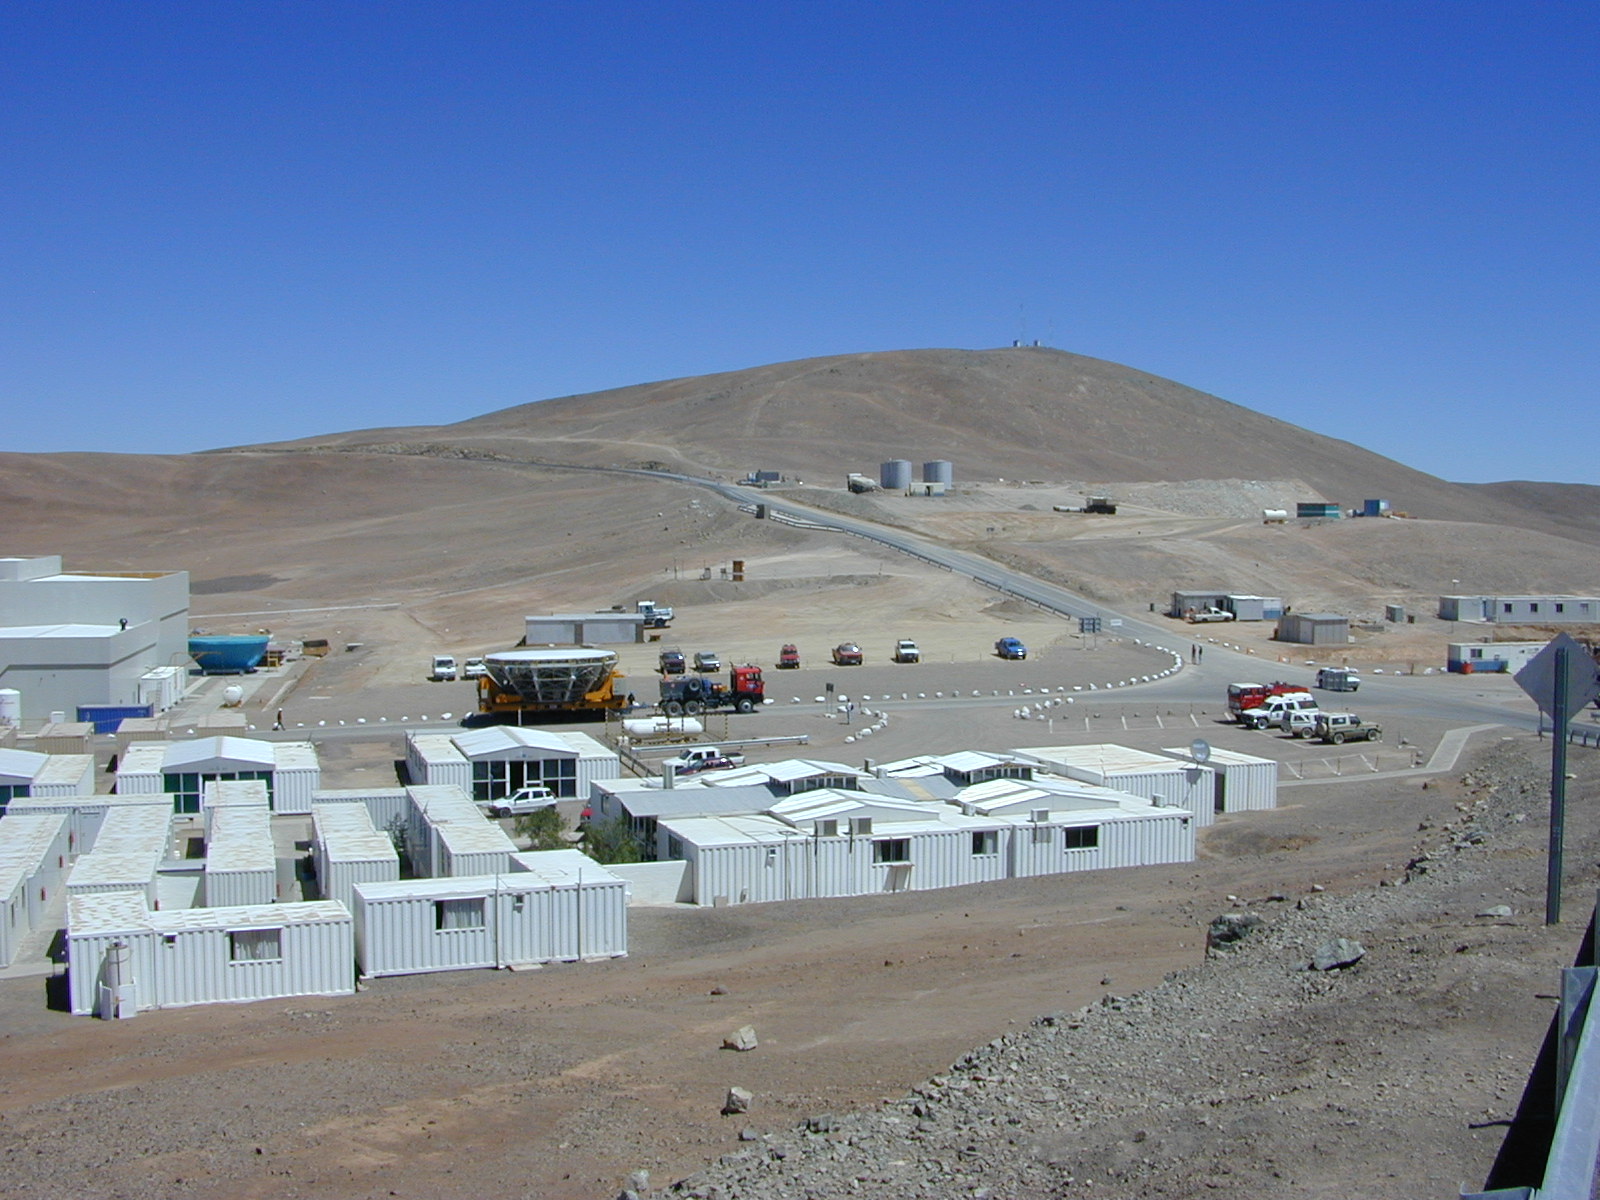

Transport passing through the Basecamp

The transport passes through the Base Camp, at the foot of Paranal mountain. The fourth M1 Mirror Cell, in protective cover, is seen near the MMB in the background.

Credit: ESO